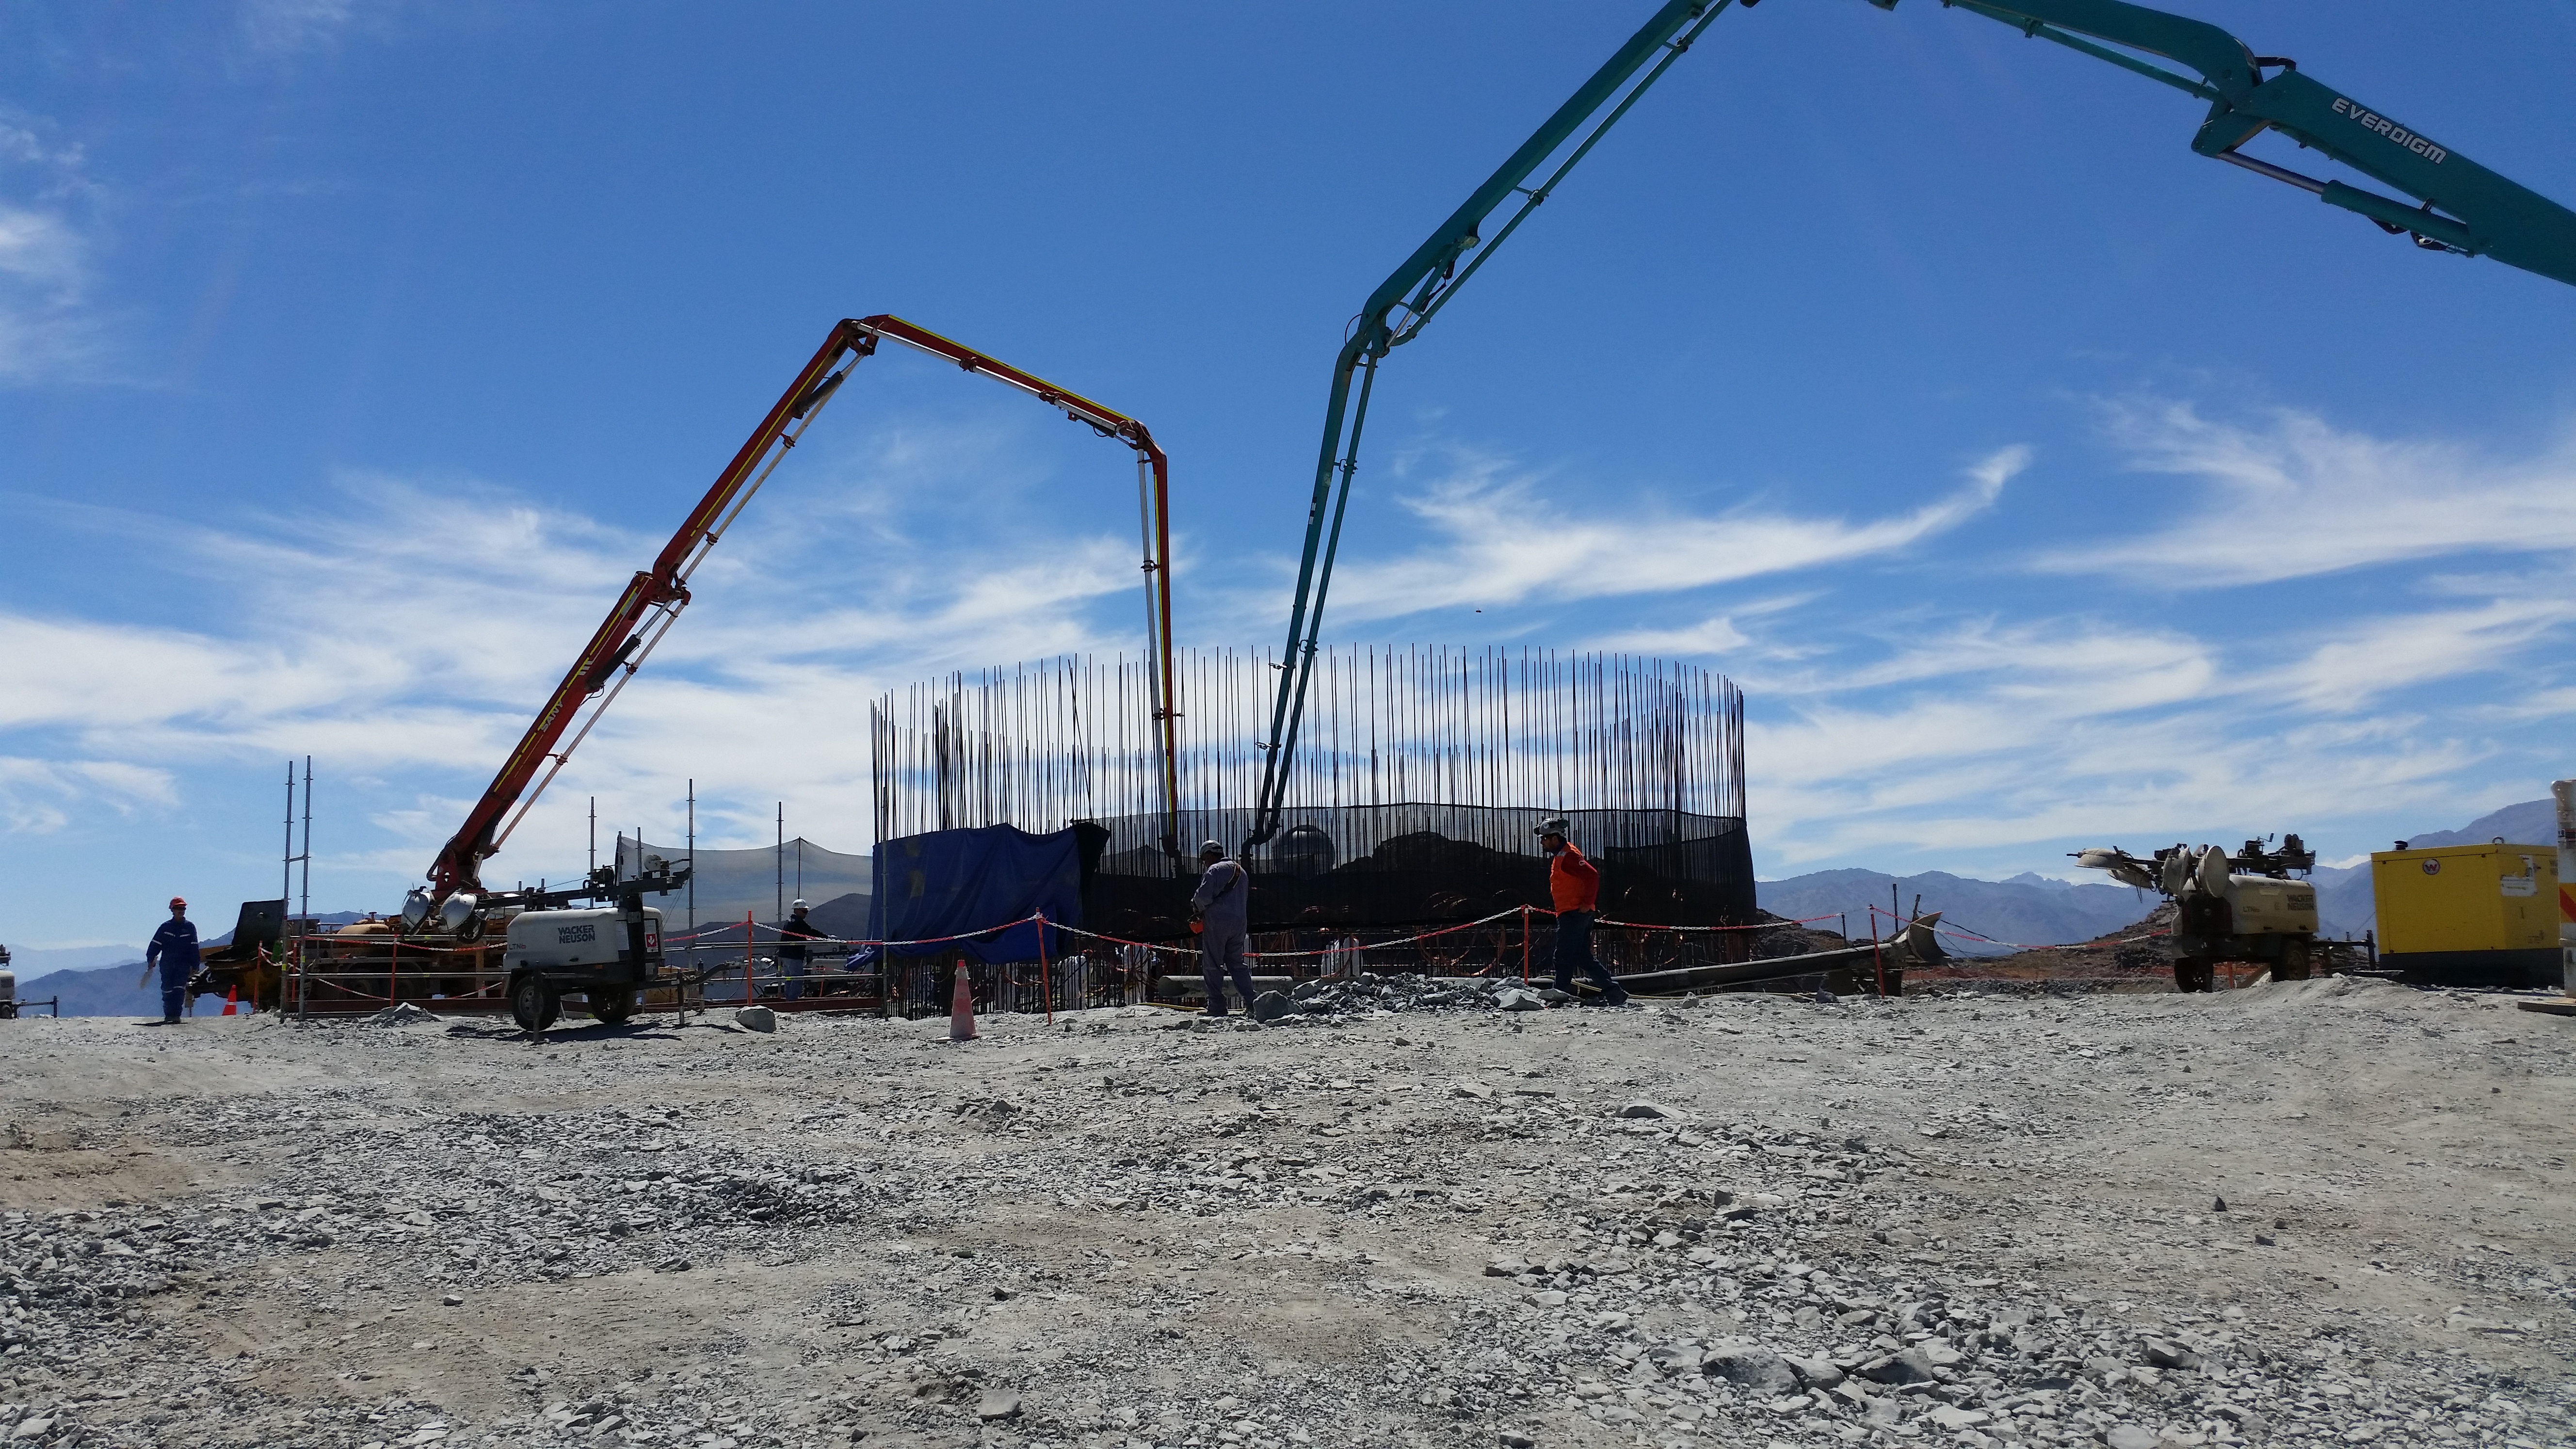

rubin-20160222-121315

General view: pouring concrete on the pier foundation.

Credit: Rubin Observatory/NSF/AURA